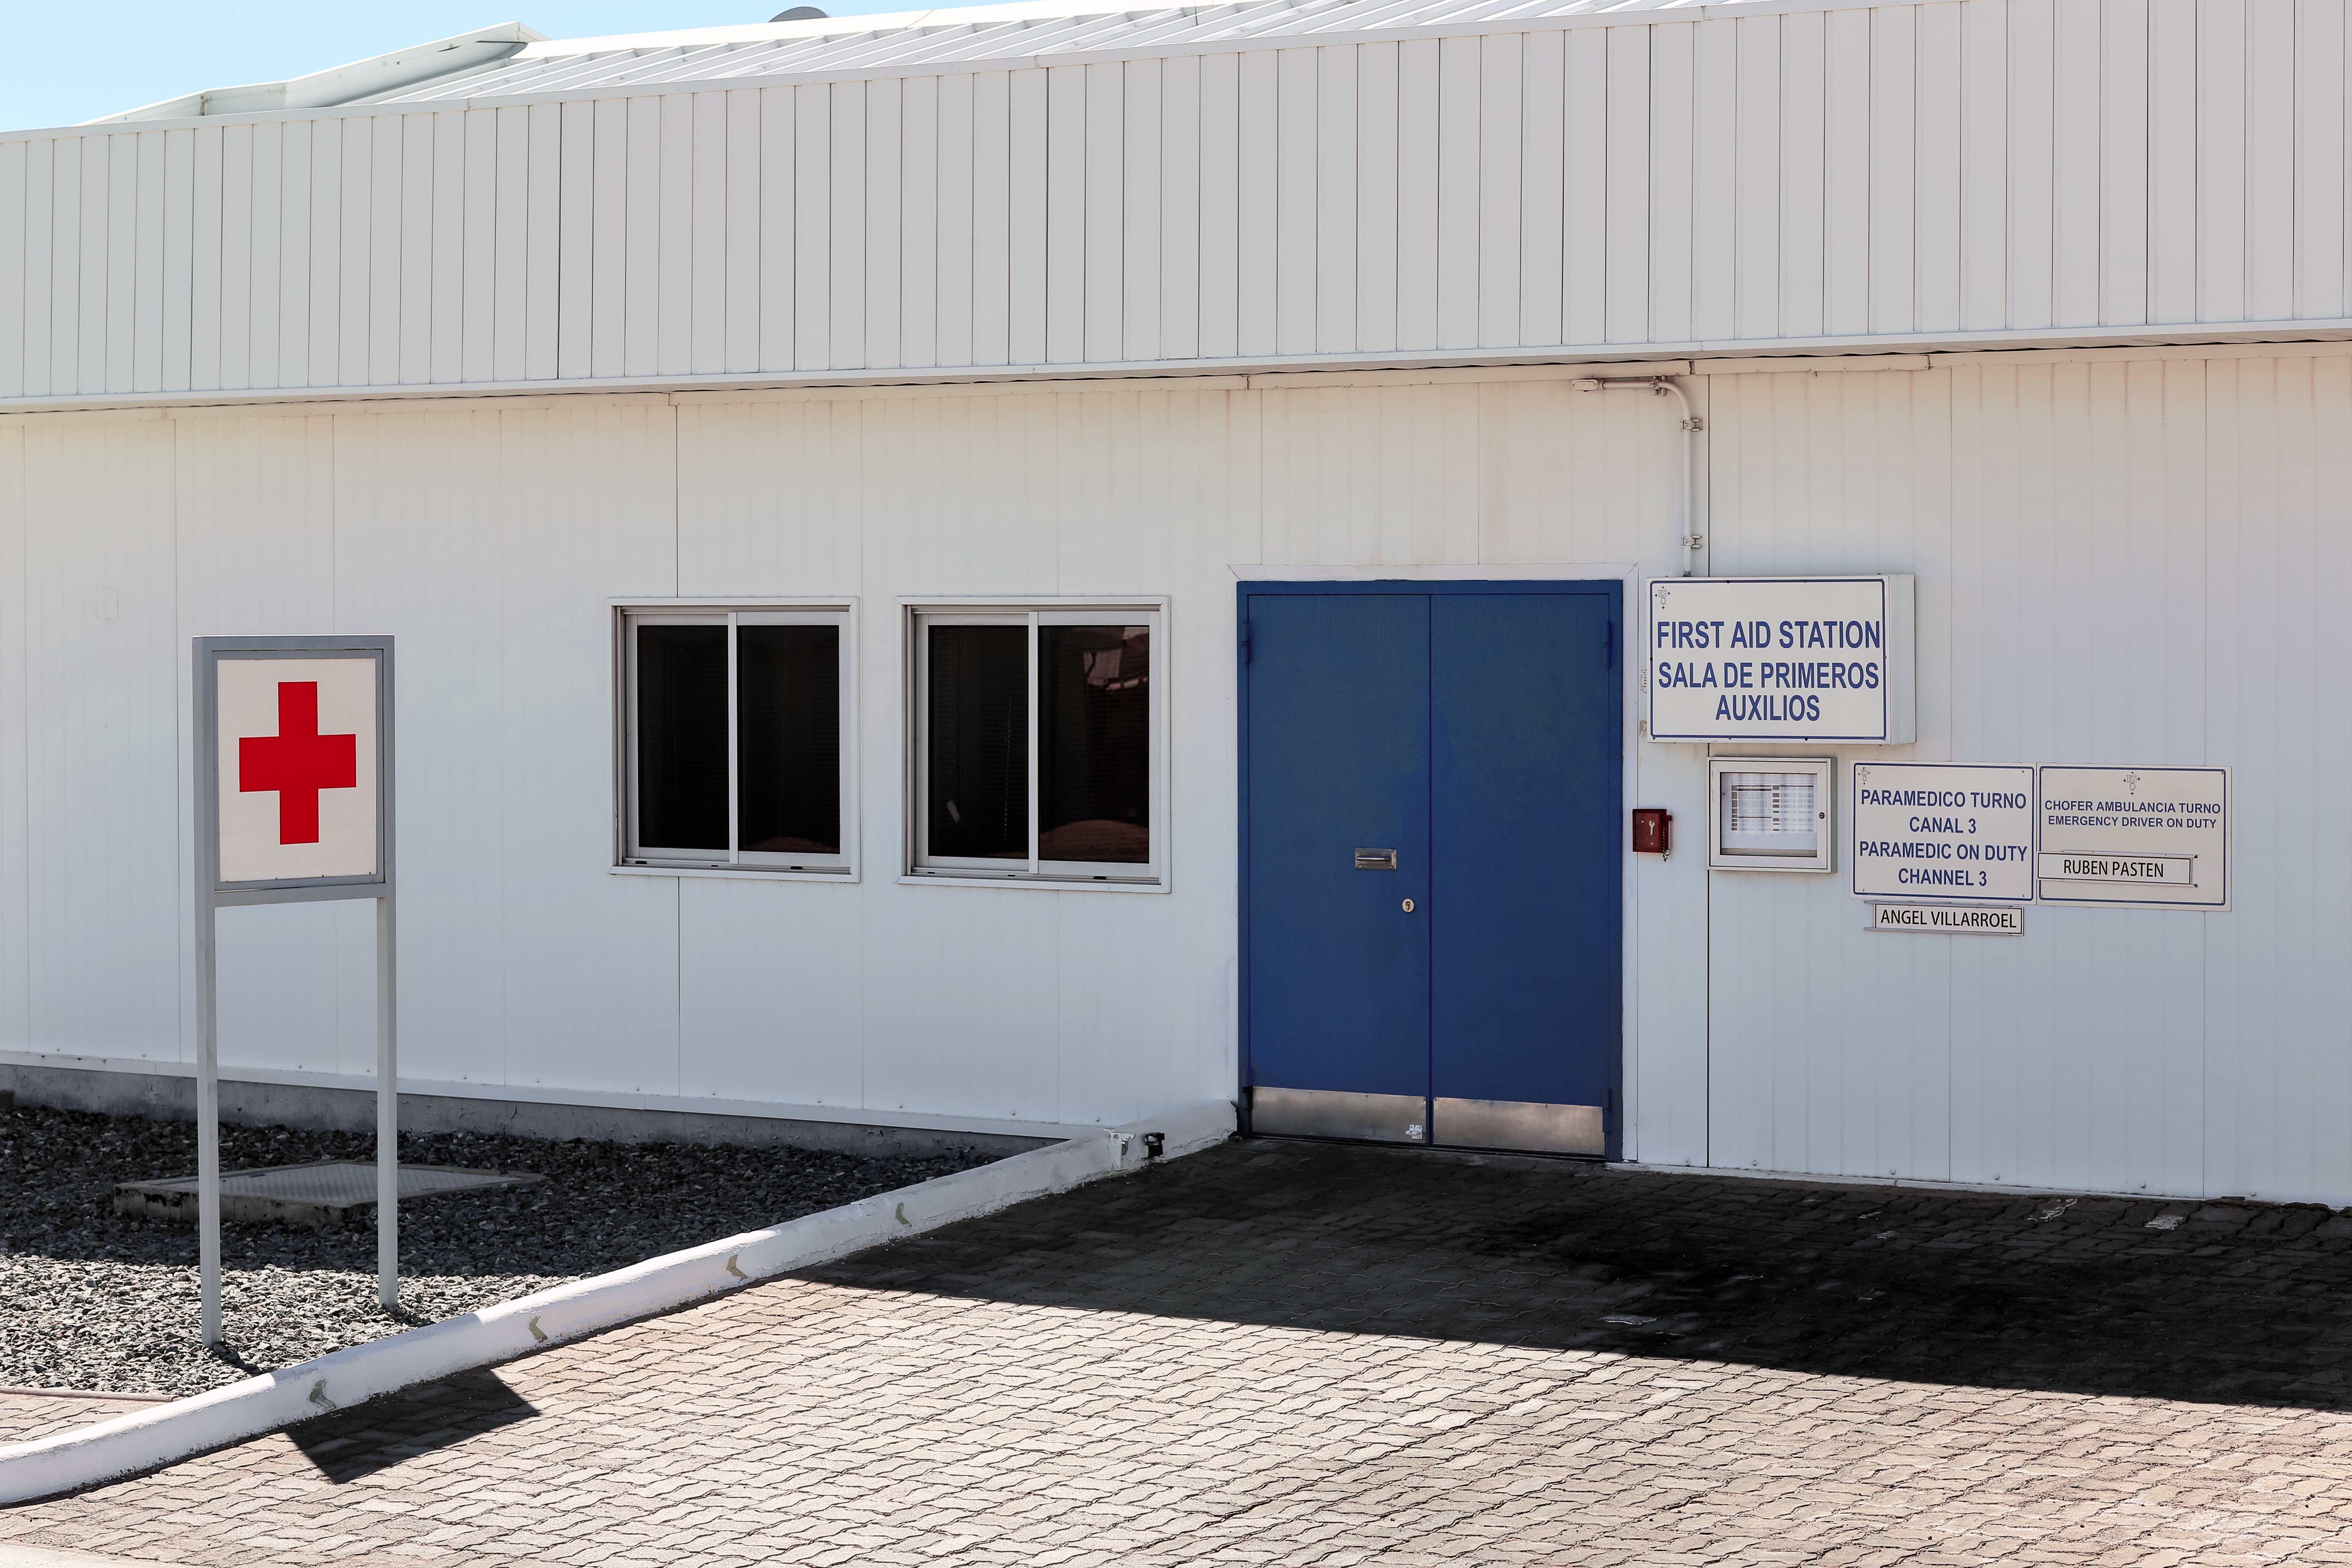

Paranal first aid

First Aid station at Paranal Observatory.

Credit: L. Honnorat/ESO